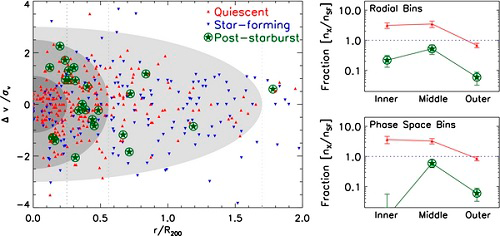

Quenching Star Formation in Cluster Galaxies

Left panel: the velocity vs. clustercentric radius phase space of galaxies in the nine GCLASS clusters. The velocities are in units relative to the individual cluster velocity dispersions and the radii are relative to the position of the brightest cluster galaxy scaled by the R200 of the cluster. The shaded regions are arbitrarily defined but are indicative of increasing time since infall (see text). Quiescent galaxies (red triangles), star forming galaxies (blue triangles), and poststarburst galaxies (green stars) all occupy distinct locations in phase space. Right panels: the ratio of quiescent and poststarburst galaxies compared to star-forming galaxies separated into the three radial bins marked by the dotted lines (top panel), and the three phase space bins marked by the shaded regions (bottom panel). The error bars are 1σ Poisson errors. Poststarburst galaxies are distributed fairly uniformly in the cluster by radius (top panel), with a peak in the middle bin; however, in phase space they are most prevalent in the middle bin and completely absent in the inner bin (bottom panel).

Credit: International Gemini Observatory/NOIRLab/NSF/AURA